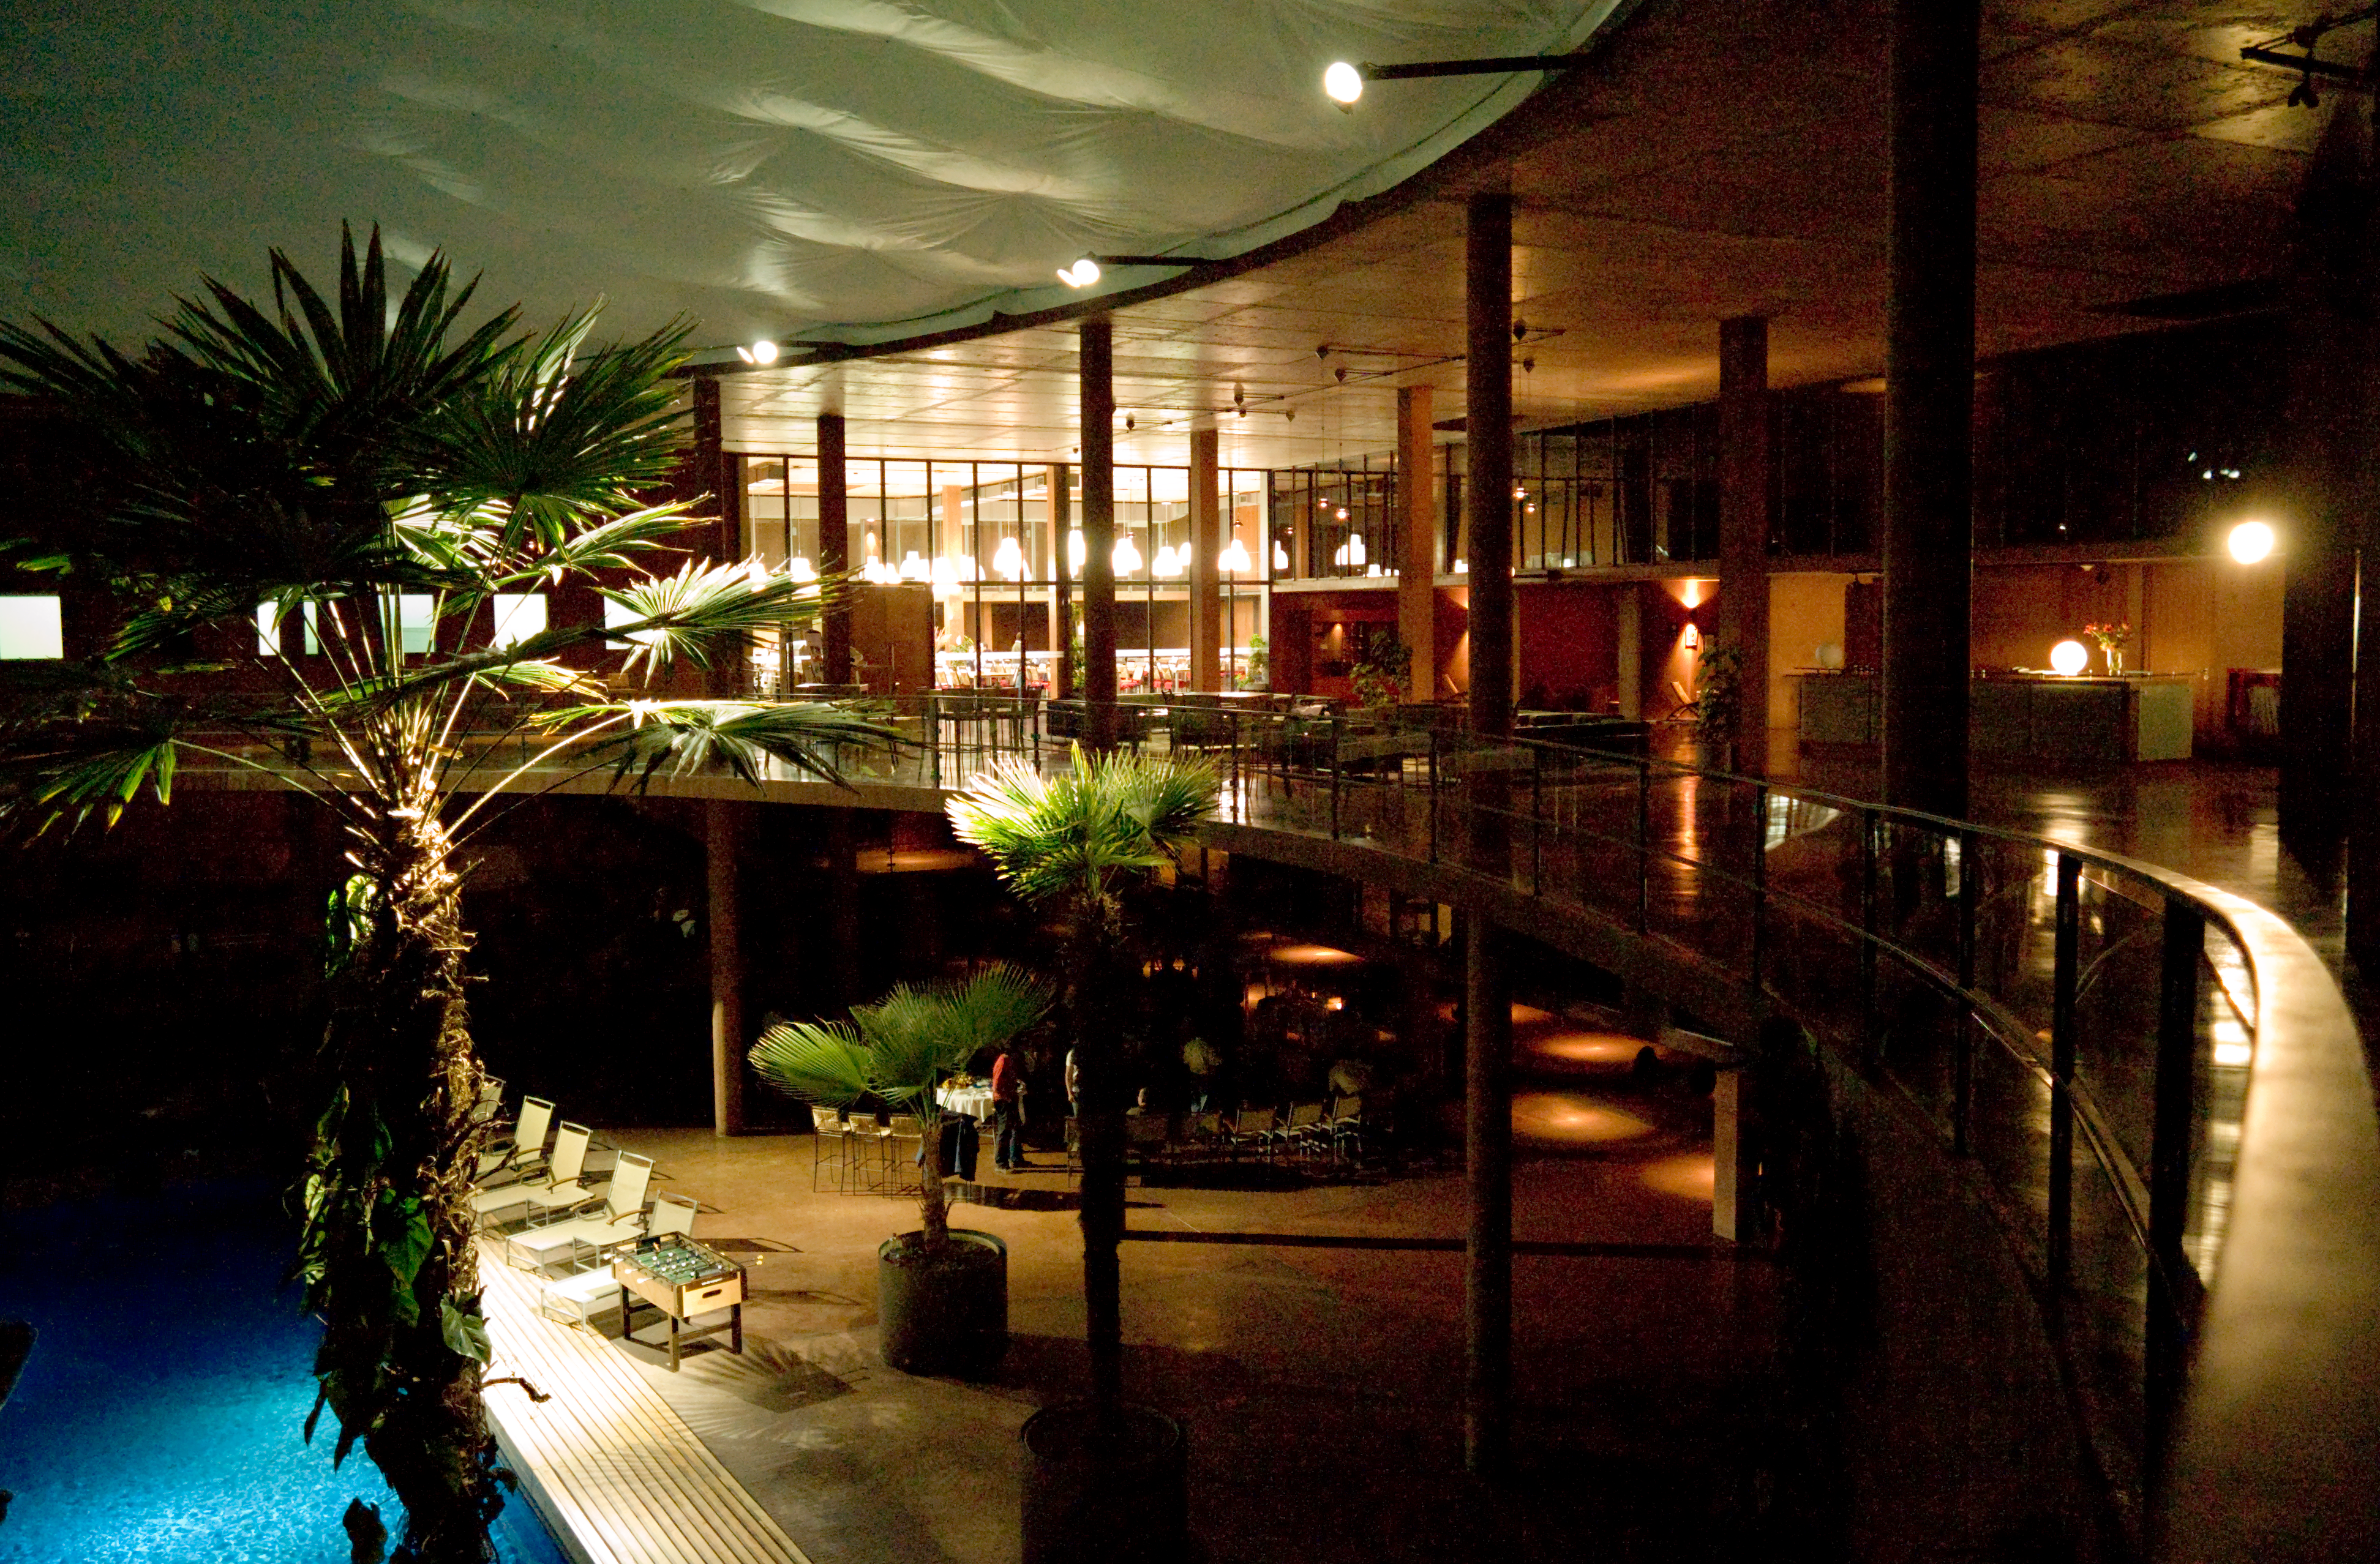

Oasis in the desert: the Residencia

The Residencia at Paranal, harbouring many scientists and technicians from all over the globe.

Credit: ESO/H.H.Heyer